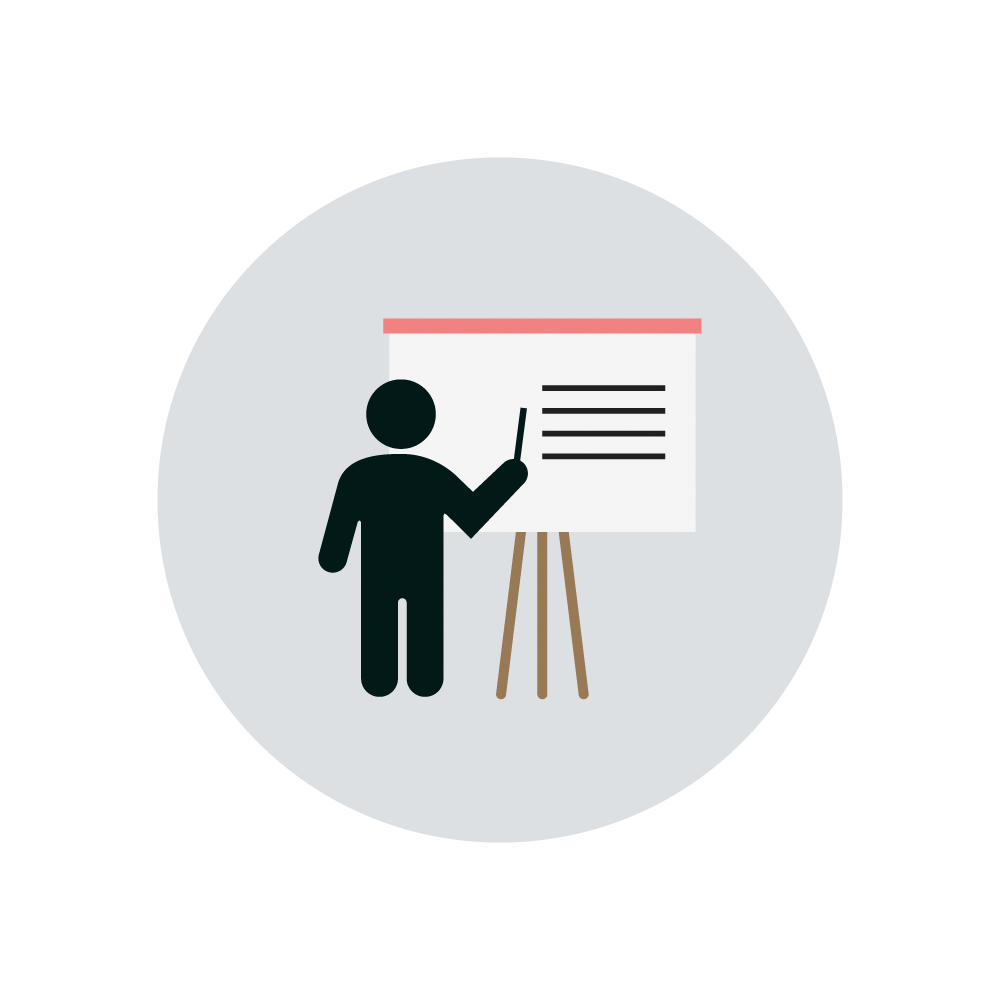

Teacher Icon

An icon of a teacher at work.

Credit: RubinObs/NOIRLab/SLAC/NSF/DOE/AURA/J. Pinto